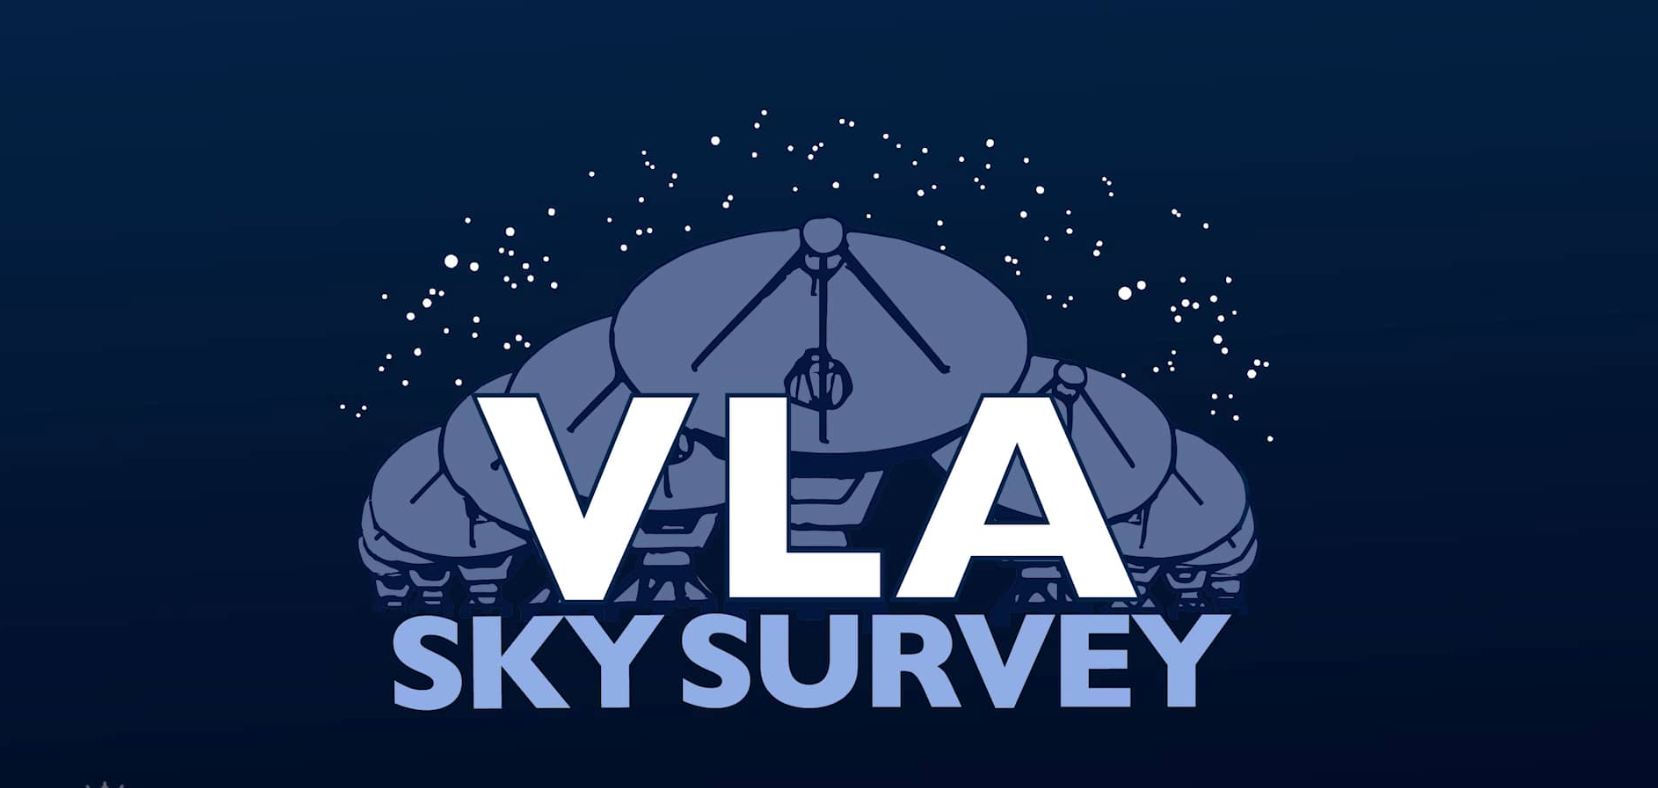

Mapping the Radio Sky Over New Mexico: VLASS

VLASS is the highest resolution all-sky radio survey ever undertaken, critical for cross-matching radio emission to other wavelengths, and understanding the nature of radio galaxies previously detected in lower resolution surveys. Video created 07/29/2019

Credit: NRAO/AUI/NSF